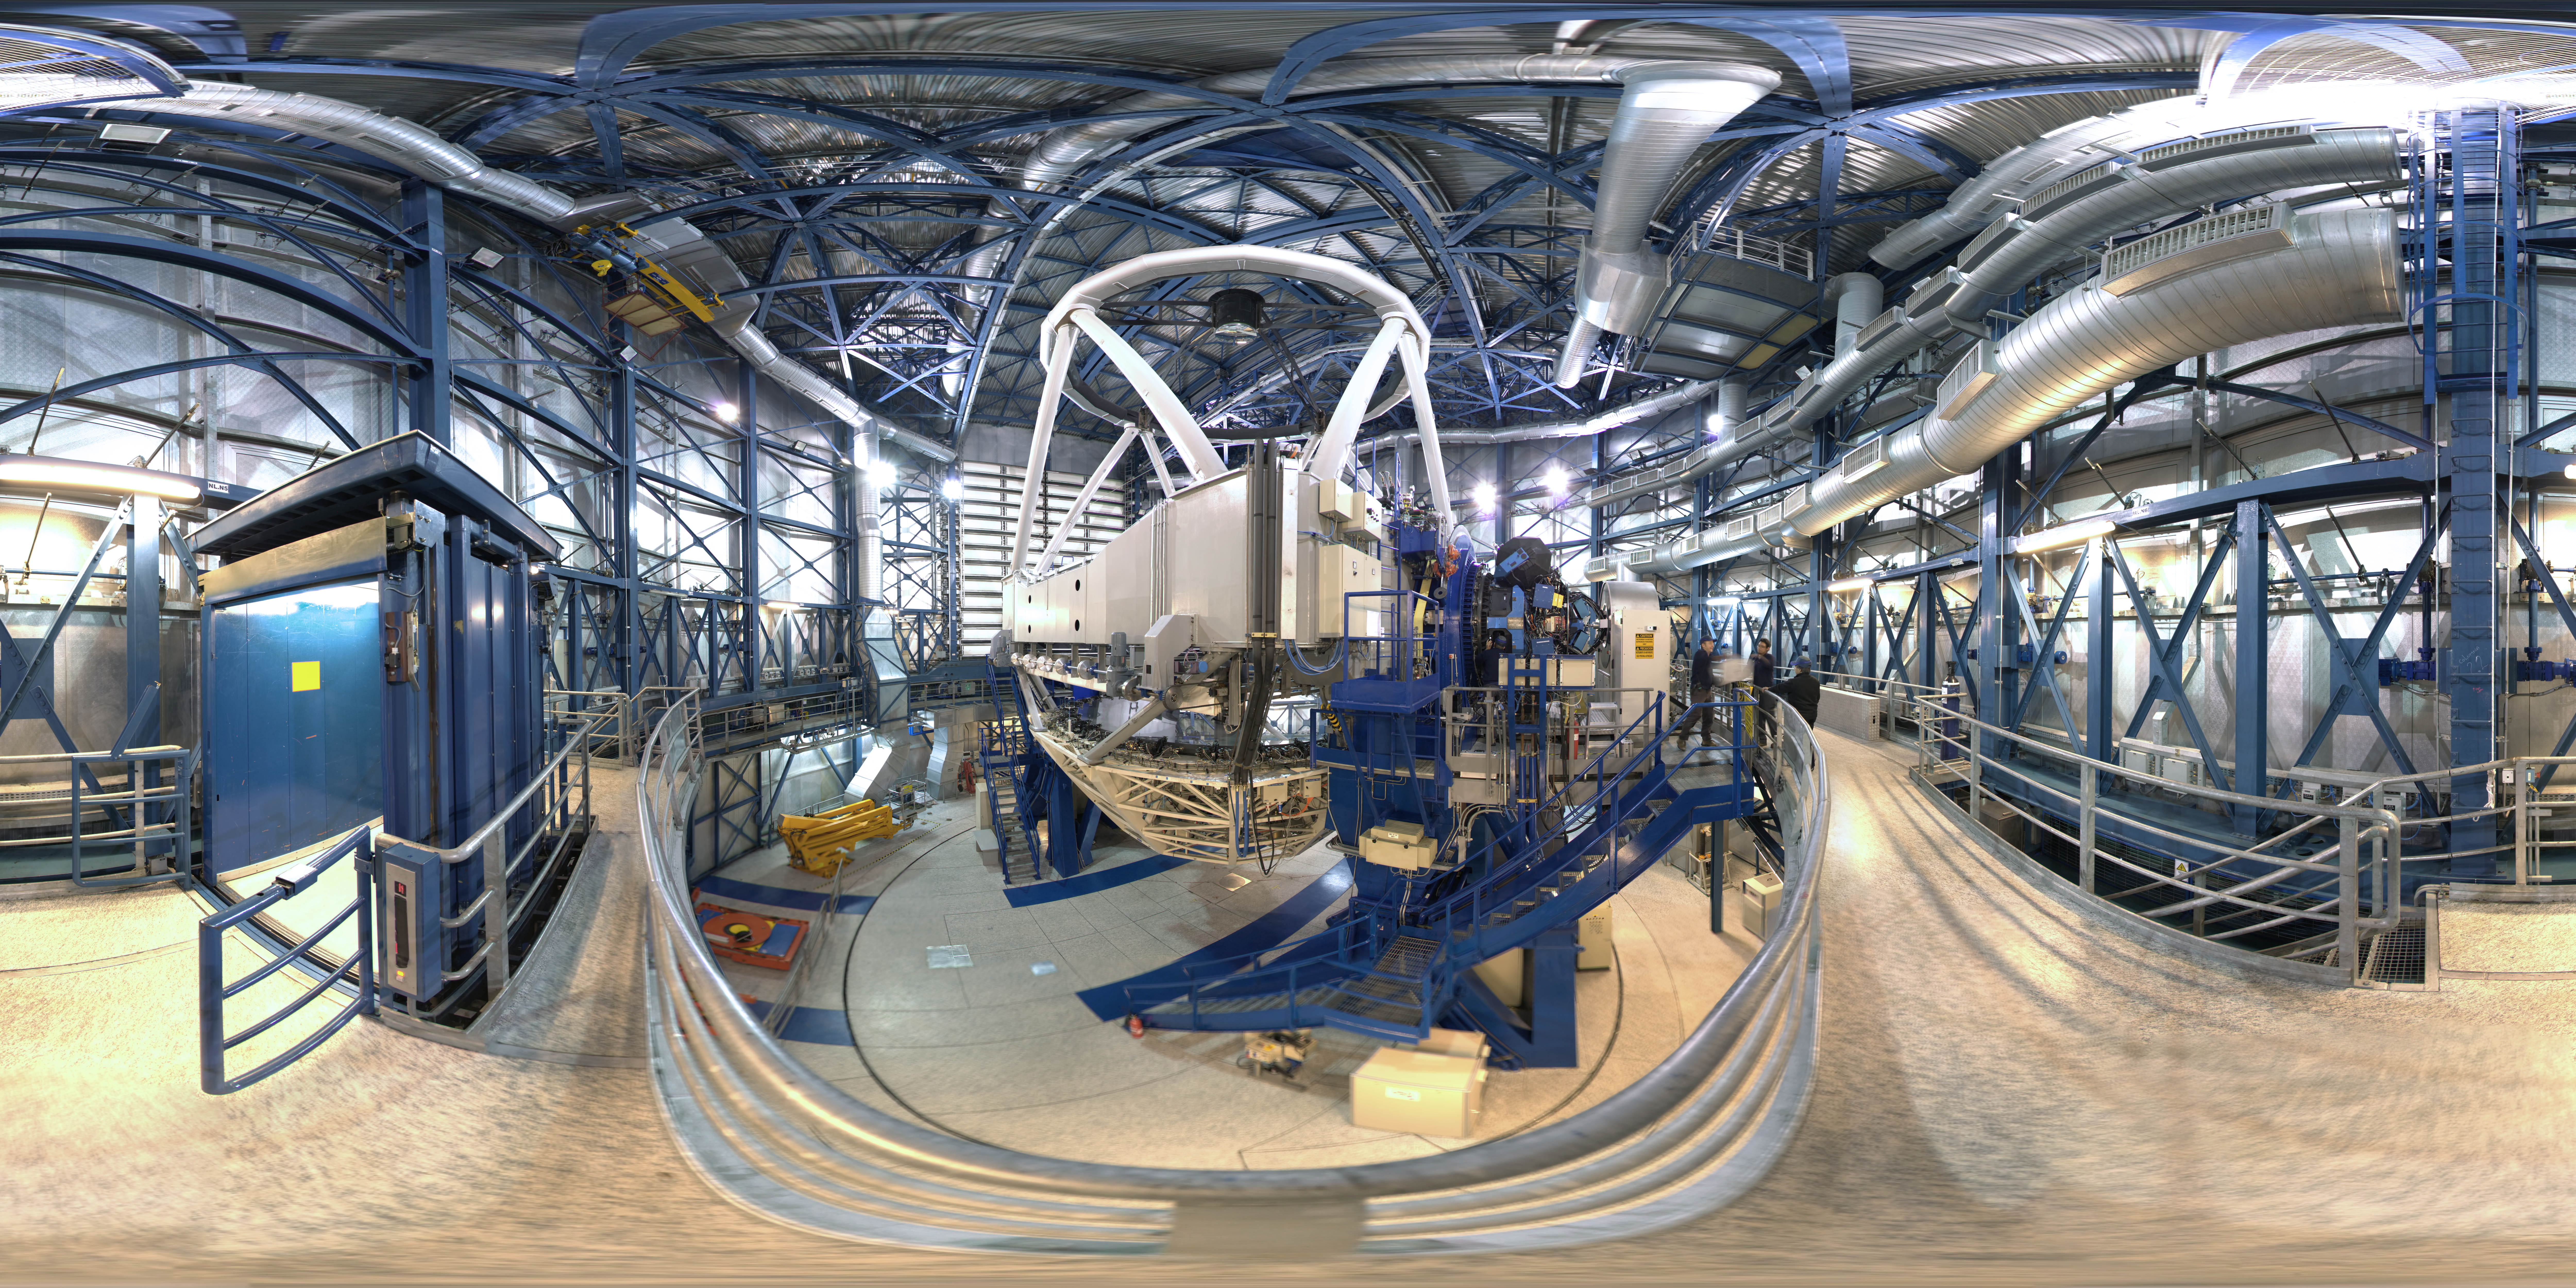

Panorama inside a Unit Telescope

This 360 degree panorama shows the inside of one of the four VLT Unit Telescopes. ESO's Very Large Telescope is the world's most advanced optical instrument, consisting of four Unit Telescopes with main mirrors of 8.2m diameter and four movable 1.8m diameter Auxiliary Telescopes.

Credit: ESO